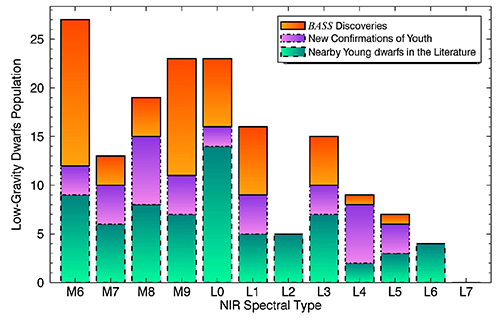

NIR Spectral type histogram of all known low-gravity dwarfs and those presented in this work

NIR Spectral type histogram of all known low-gravity dwarfs and those presented in this work. Green bars delimited by dashed lines represent the known population prior to BASS, purple bars delimited by dash-dotted lines represent known dwarfs for which low-gravity features were identified here for the first time, and orange bars delimited by solid lines represent new discoveries from BASS. The BASS survey has contributed significantly in increasing the number of known low-gravity M6–L5 dwarfs.

Credit: NOIRLab